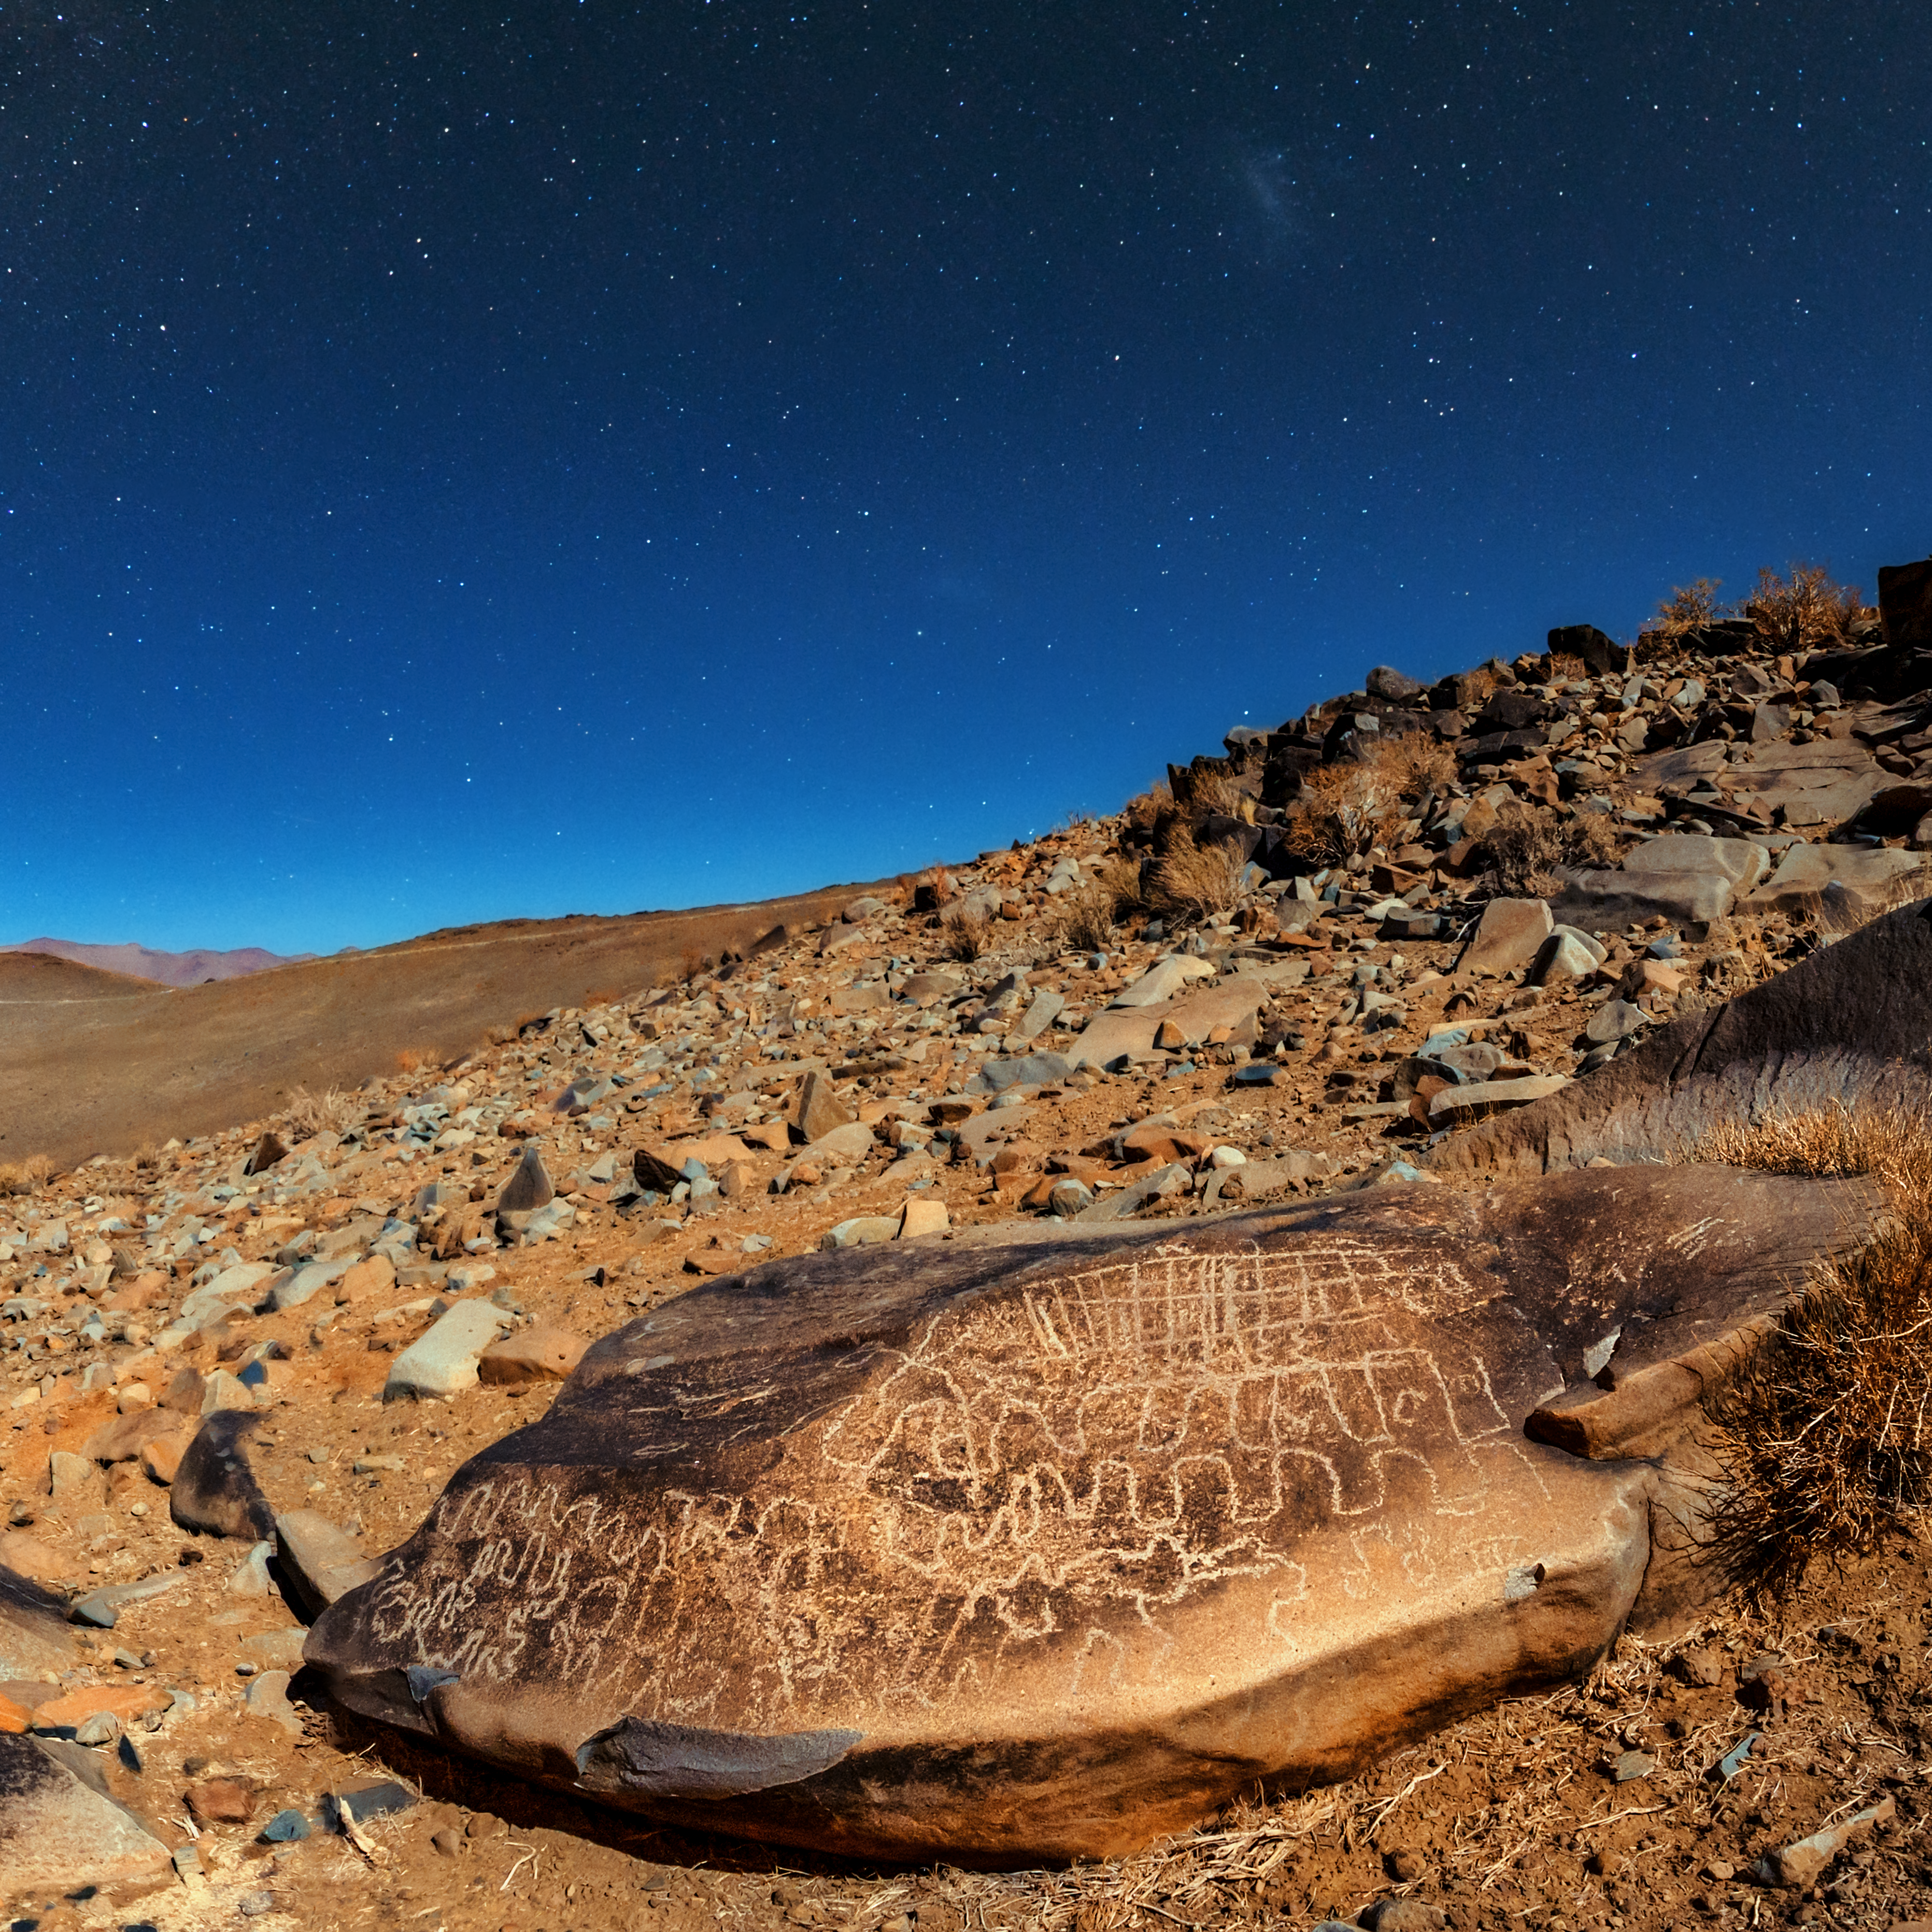

Petroglyphs around La Silla

A full Moon bathes the rocky desert landscape surrounding ESO's La Silla Observatory in a faint white light. Rocks littered around the Chilean site are covered with ancient drawings — petroglyphs — carved into the stone. Marks such as these cup-shaped examples are found all over the world and can help provide insights into the ancient civilisations that once called these places home.

Credit: ESO/B. Tafreshi (twanight.org)